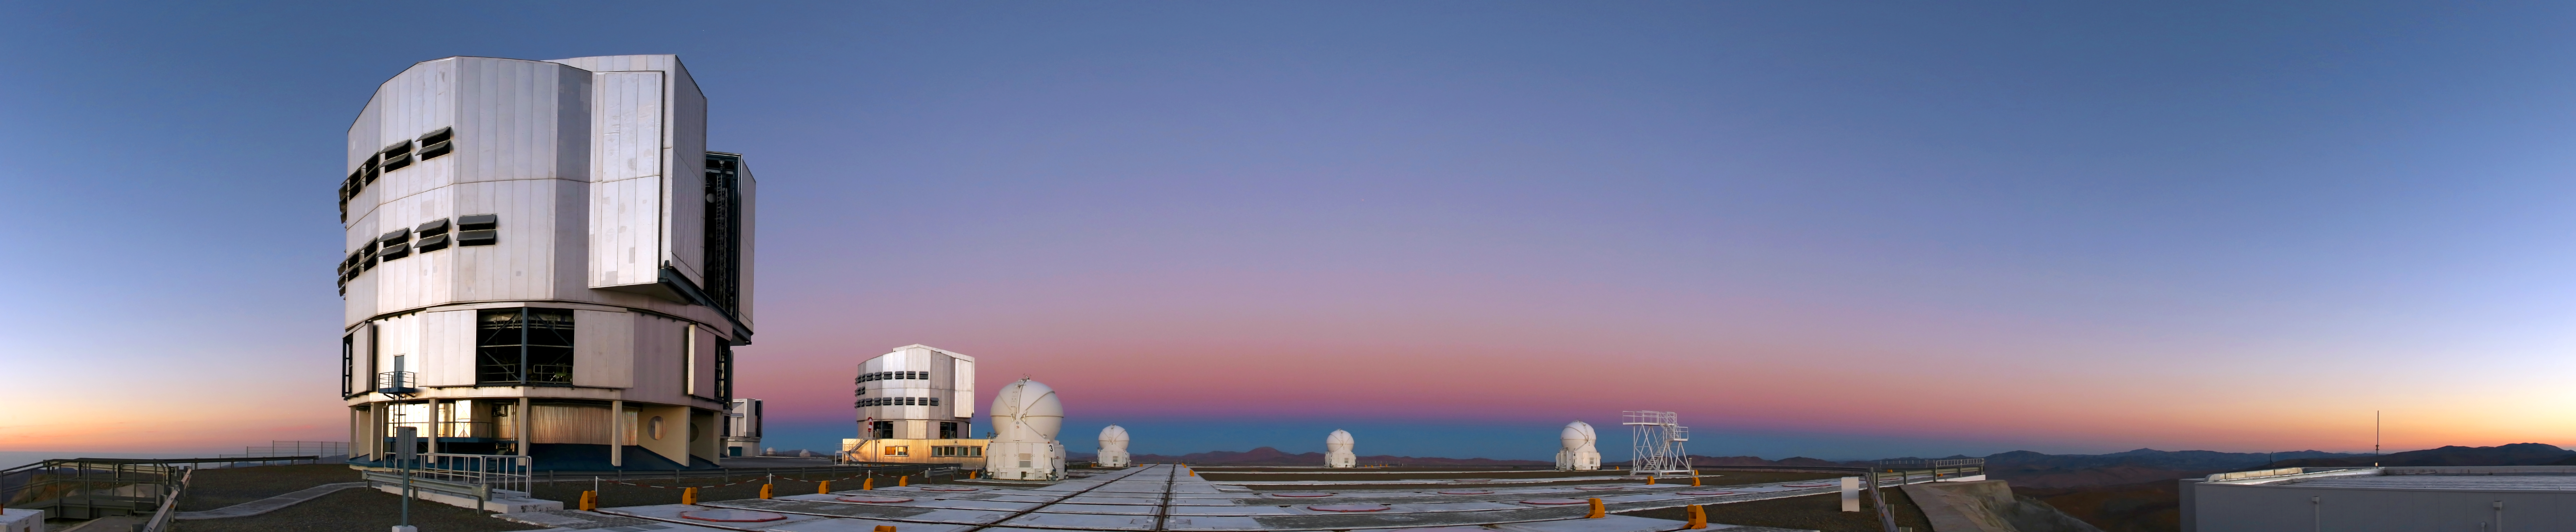

Belt of Venus

Looking east just after sunset at Paranal

Credit: R. Wesson/ESO